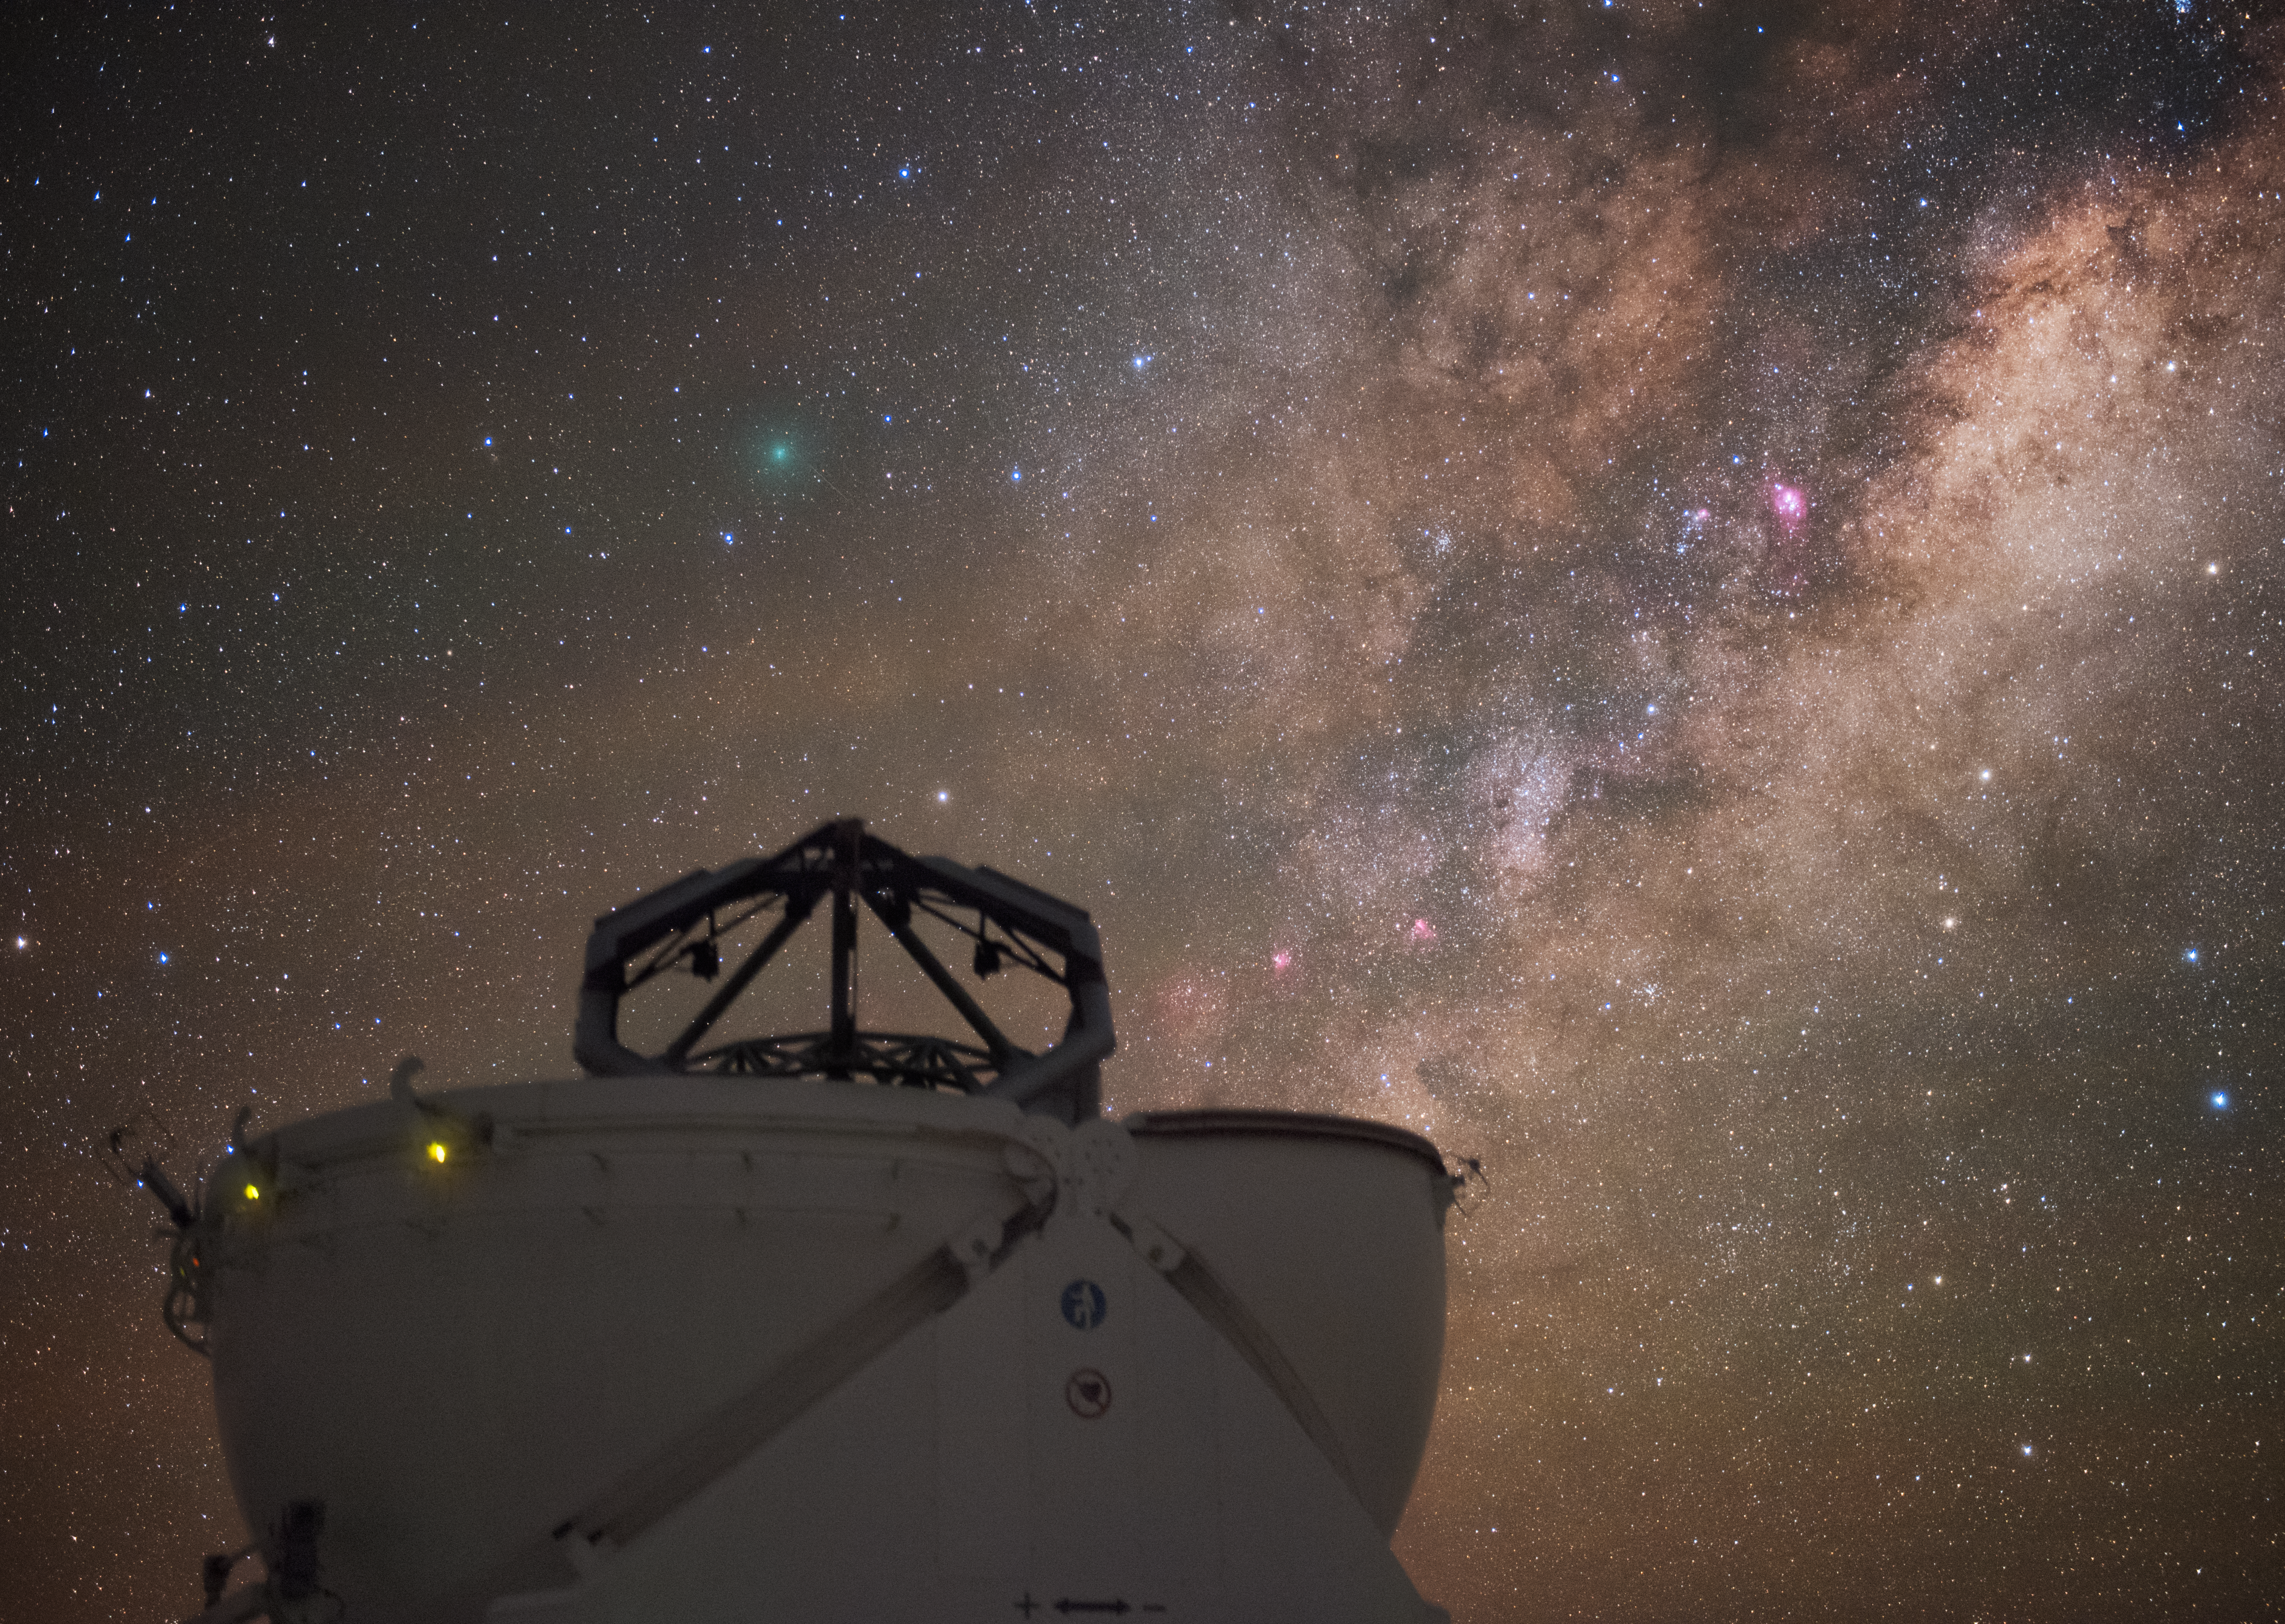

Perfect observations

The 1.8-m Auxiliary Telescopes (ATs) at ESO's Very Large Telescope at Paranal Observatory in Chile are smaller than their neighbours, the Unit Telescopes (UTs). Providing some of the best viewing conditions in the world, the Chilean night sky is ideal for observations on the stunning phenomena the Universe has to offer. The AT here is open and observing.

Credit: ESO/Y. Beletsky